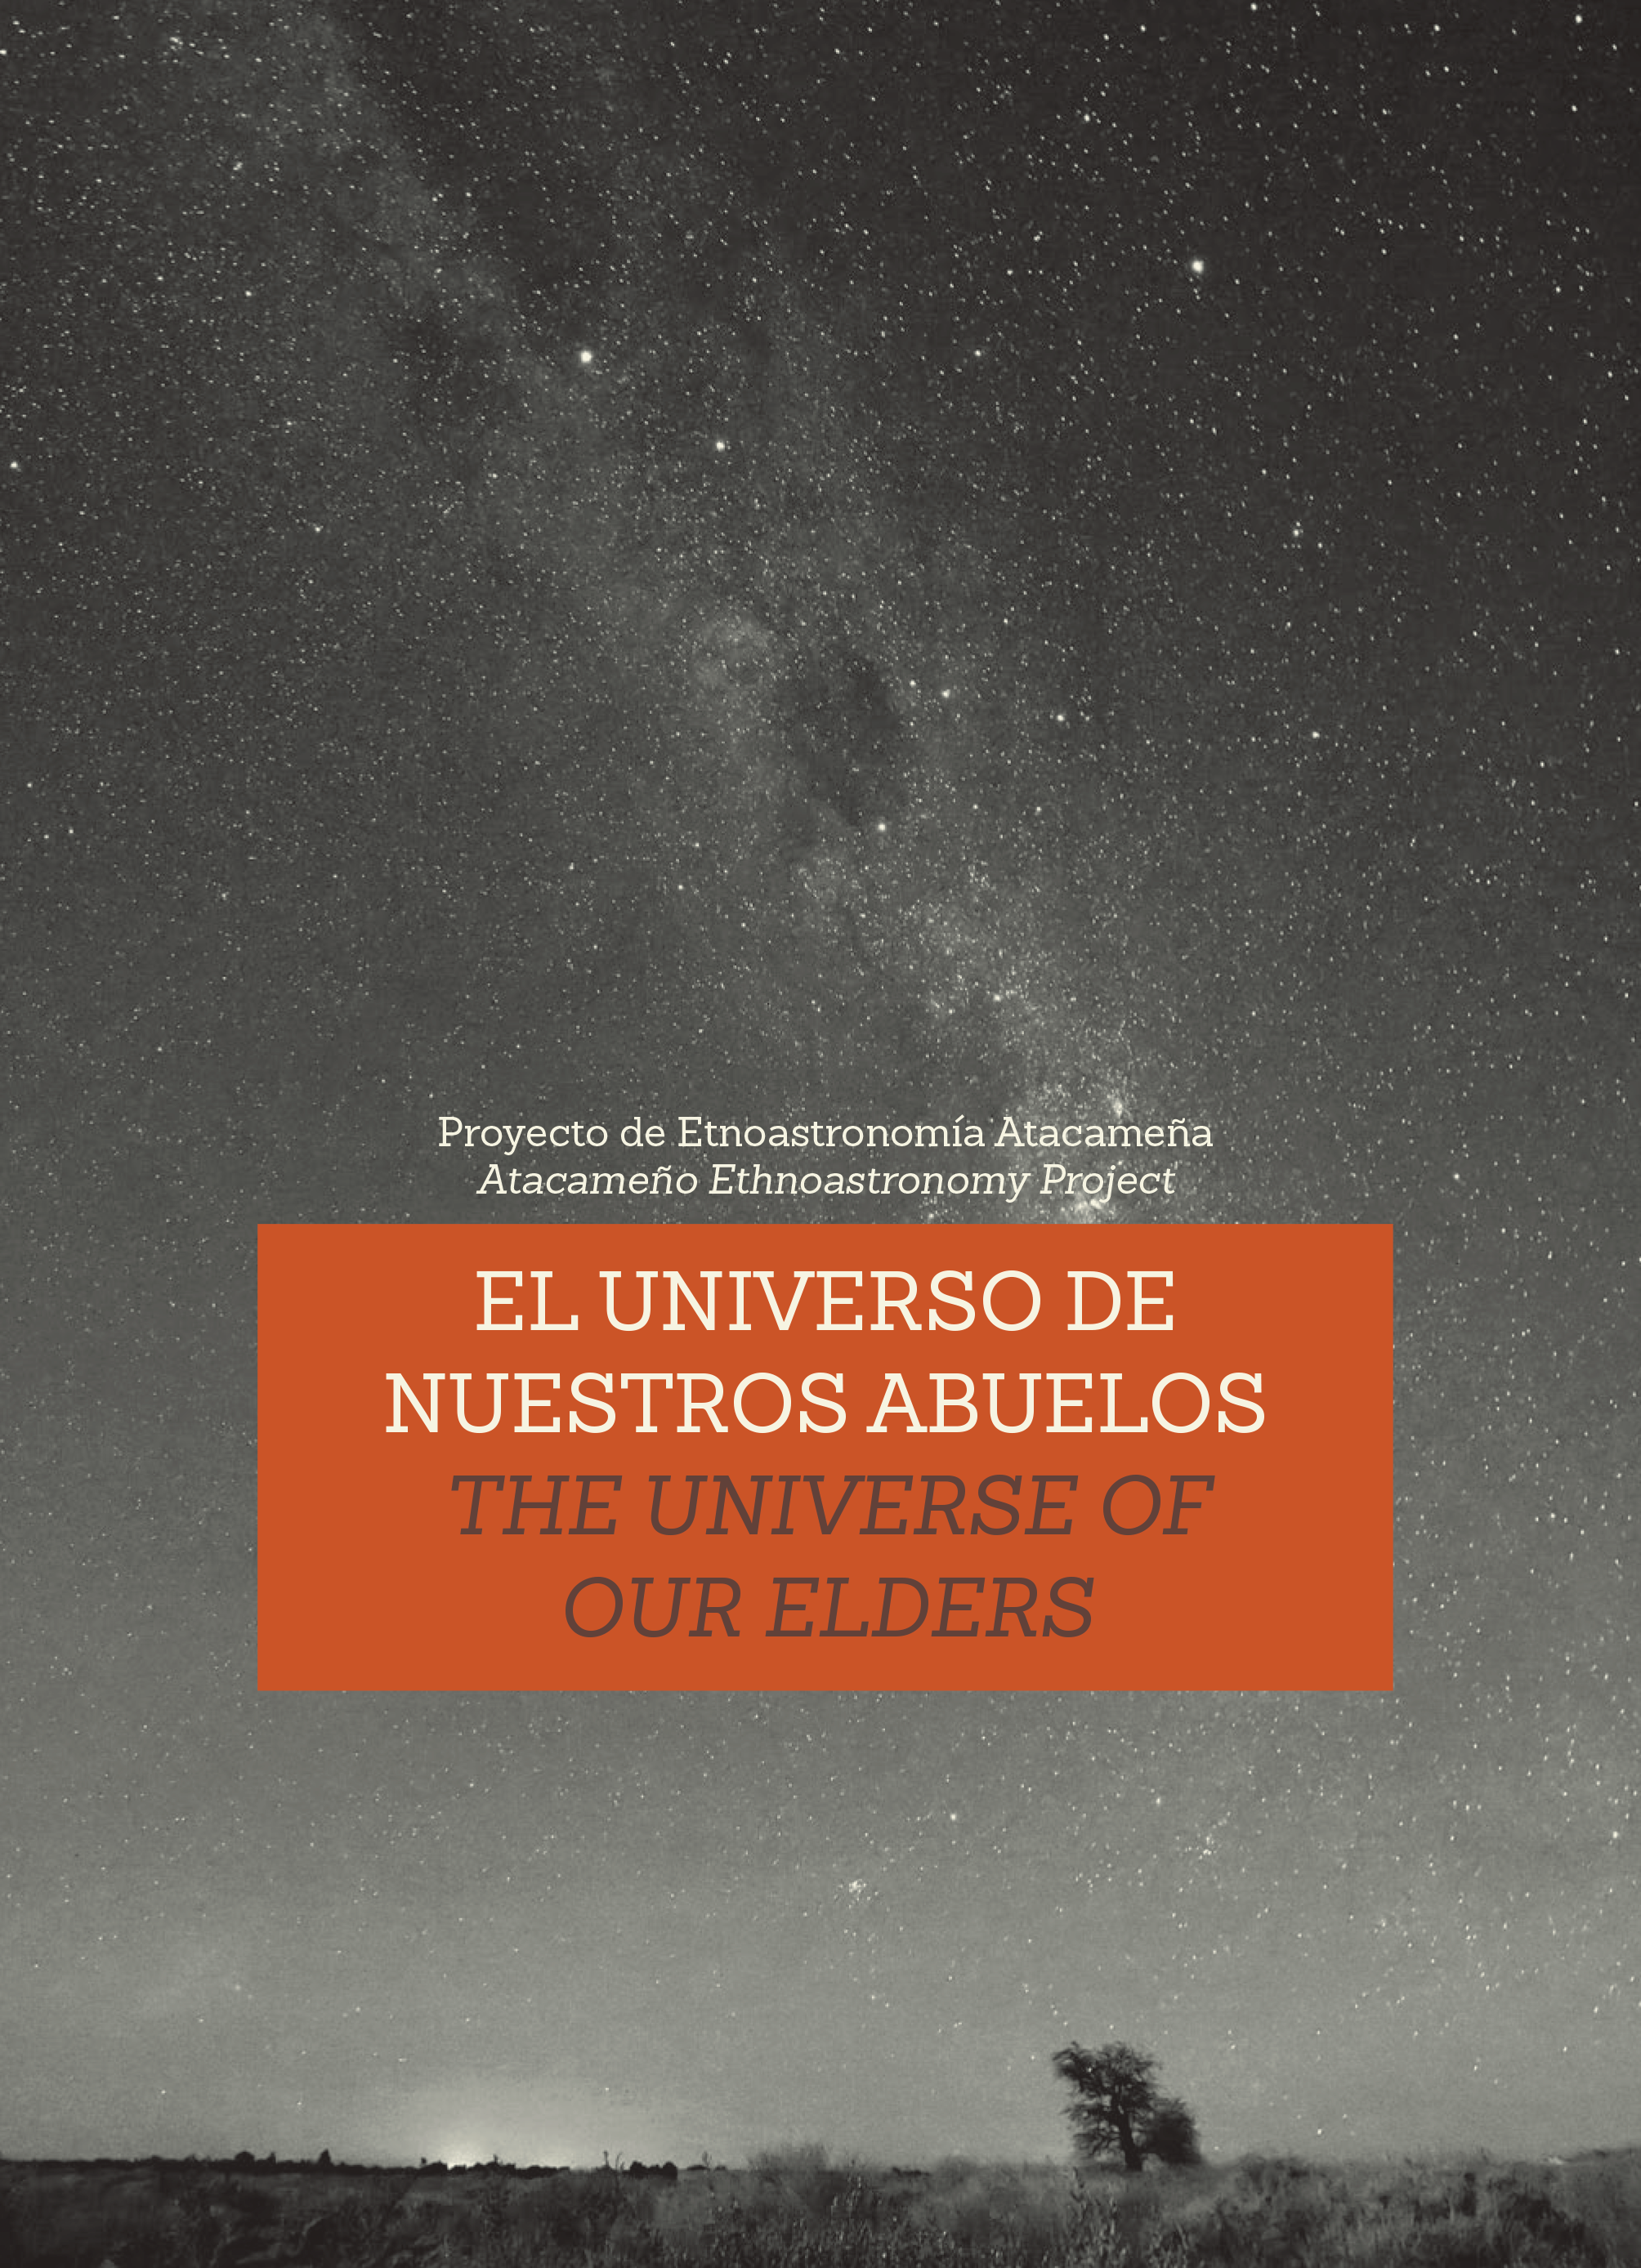

Cover of booklet describing Atacama elders' vision of the cosmos

While the construction of the Atacama Large Millimeter/submillimeter Array (ALMA) on the Chajnantor Plateau was in progress another remarkable project was developing in the San Pedro de Atacama area in the Chilean Andes - an ethnological research project aiming to reconstruct the traditional vision of the Universe of the inhabitants of the local communities.

Credit: ESO